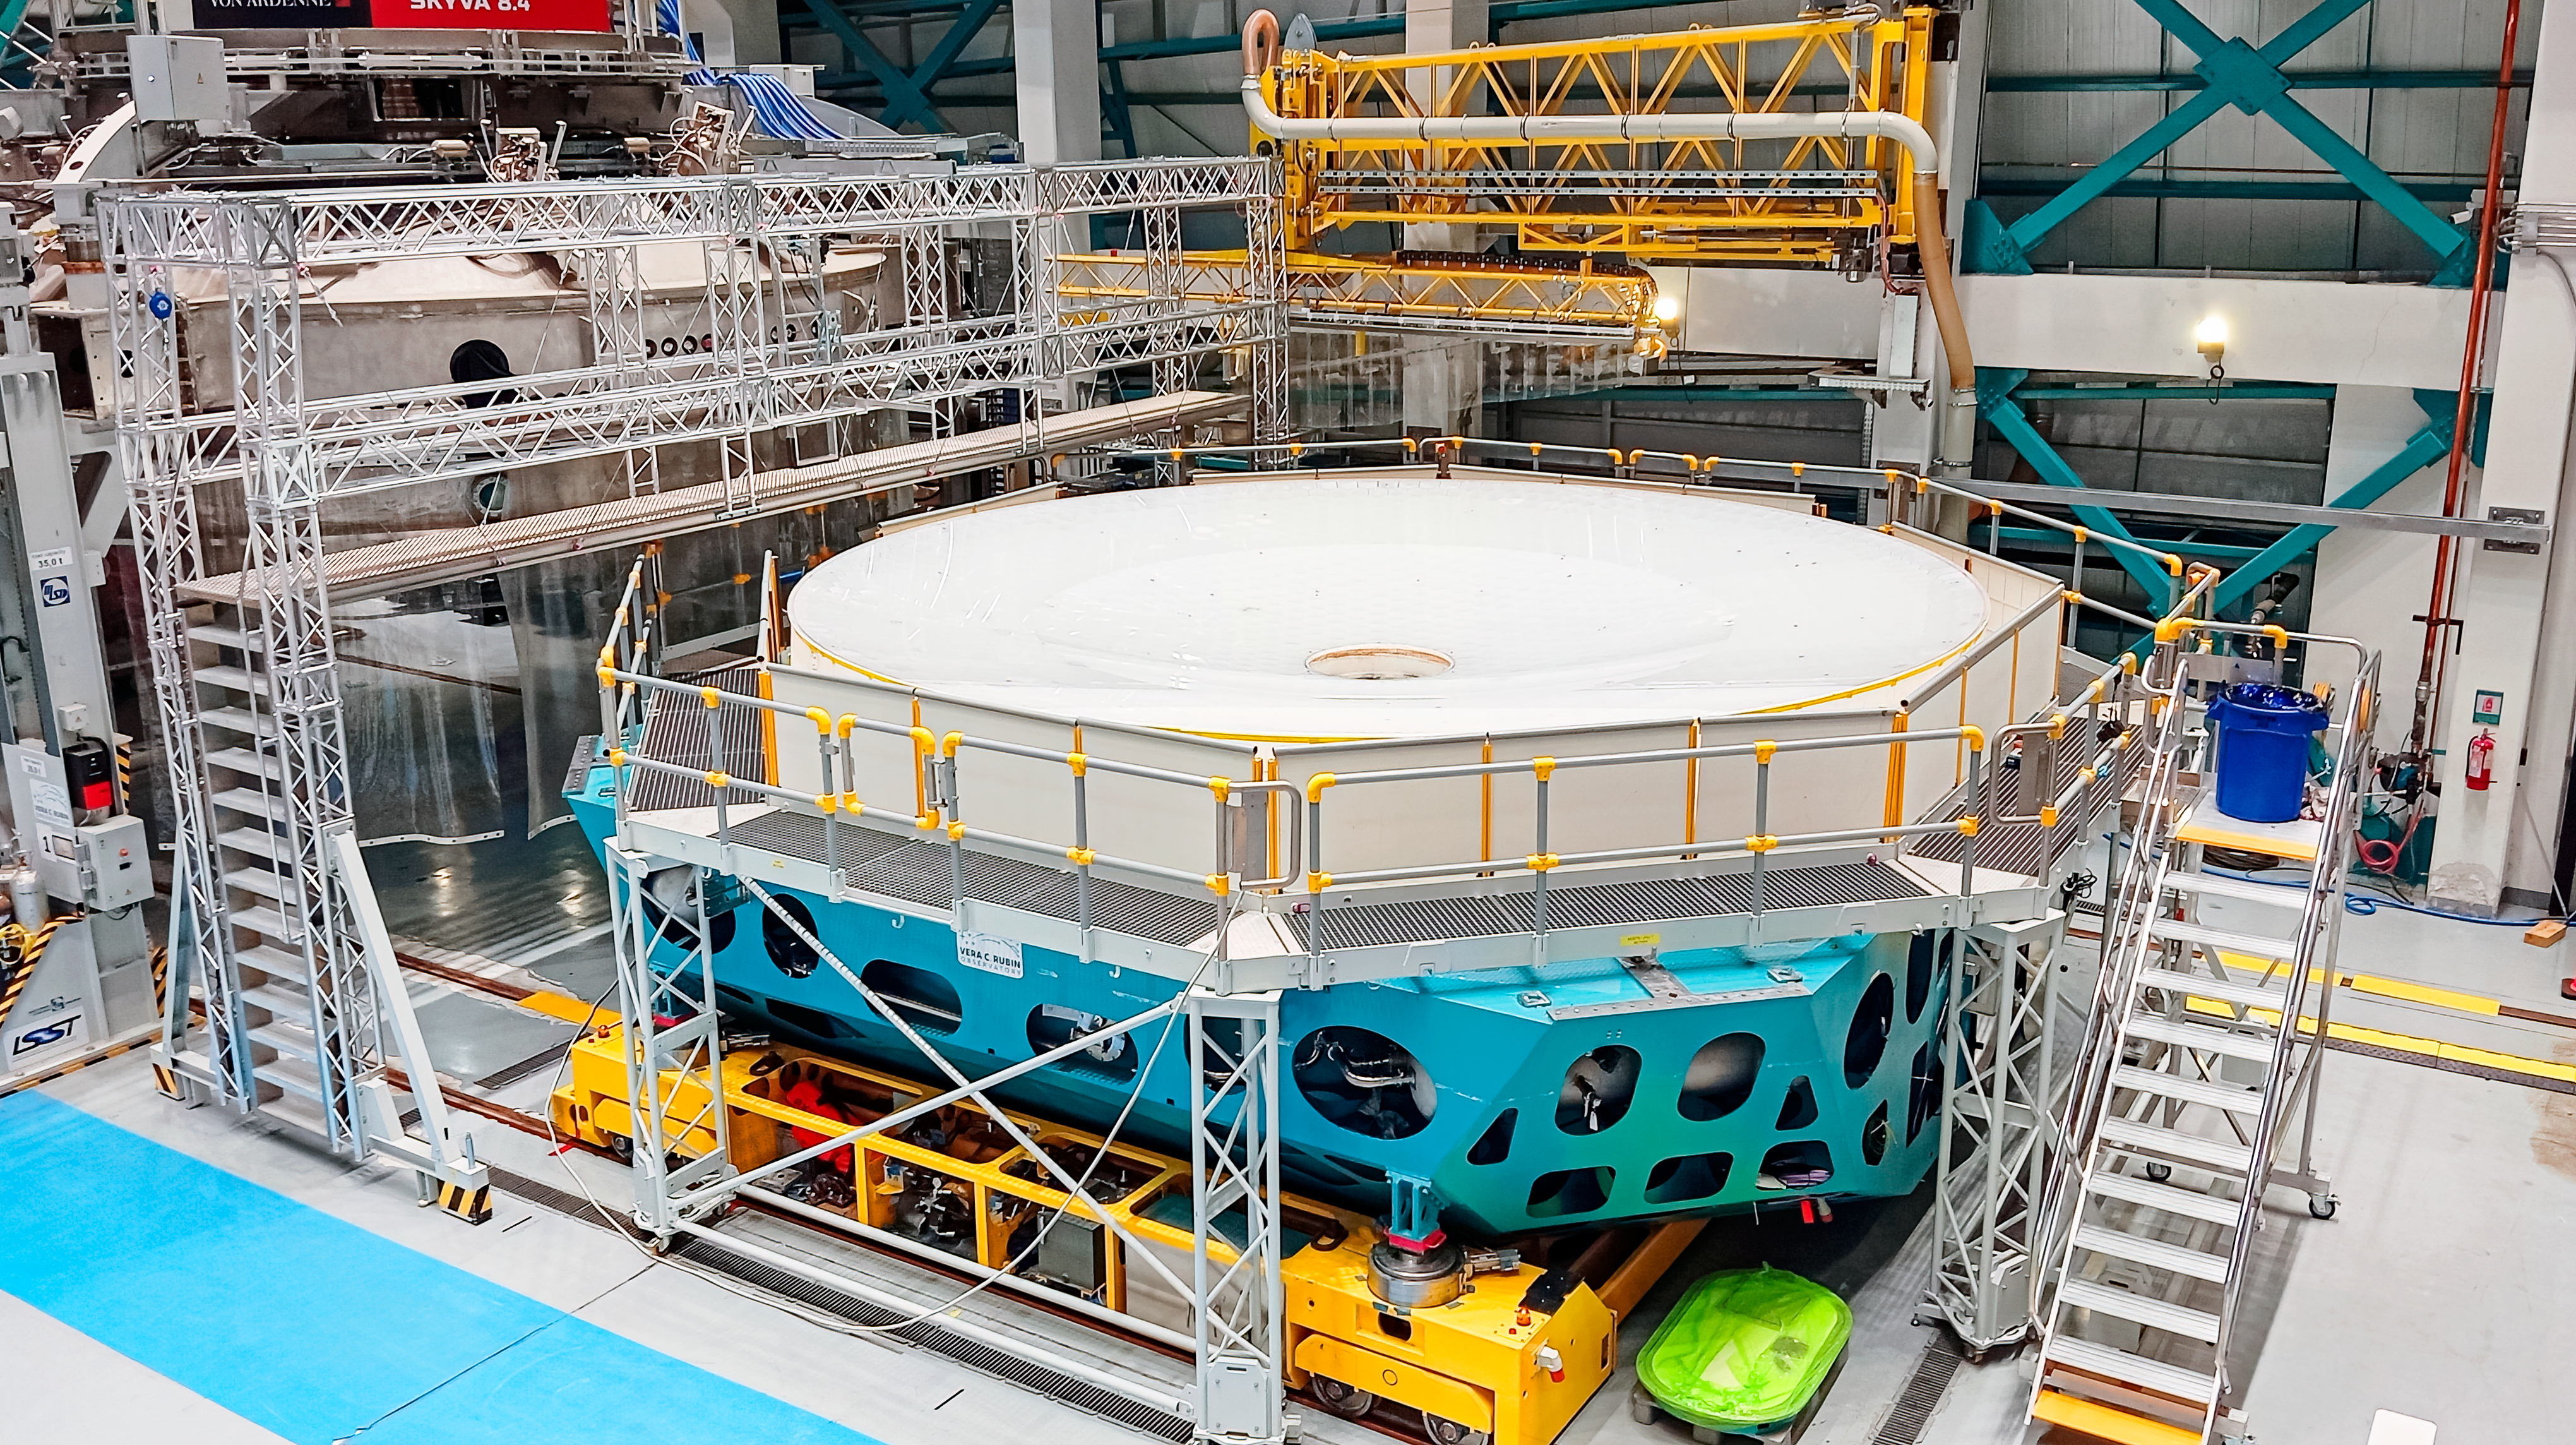

Rubin M1M3 Coating Preparation

The summit team removed the blue protective coating from the 8.4-meter primary/tertiary mirror (M1M3) on 18 April 2024 in preparation for washing and coating the mirror. This is the first time the glass underneath the coating has been visible since fabrication of the mirror was completed in 2015. The mirror will be soon be coated with protected silver.

Credit: RubinObs/NOIRLab/SLAC/NSF/DOE/AURA